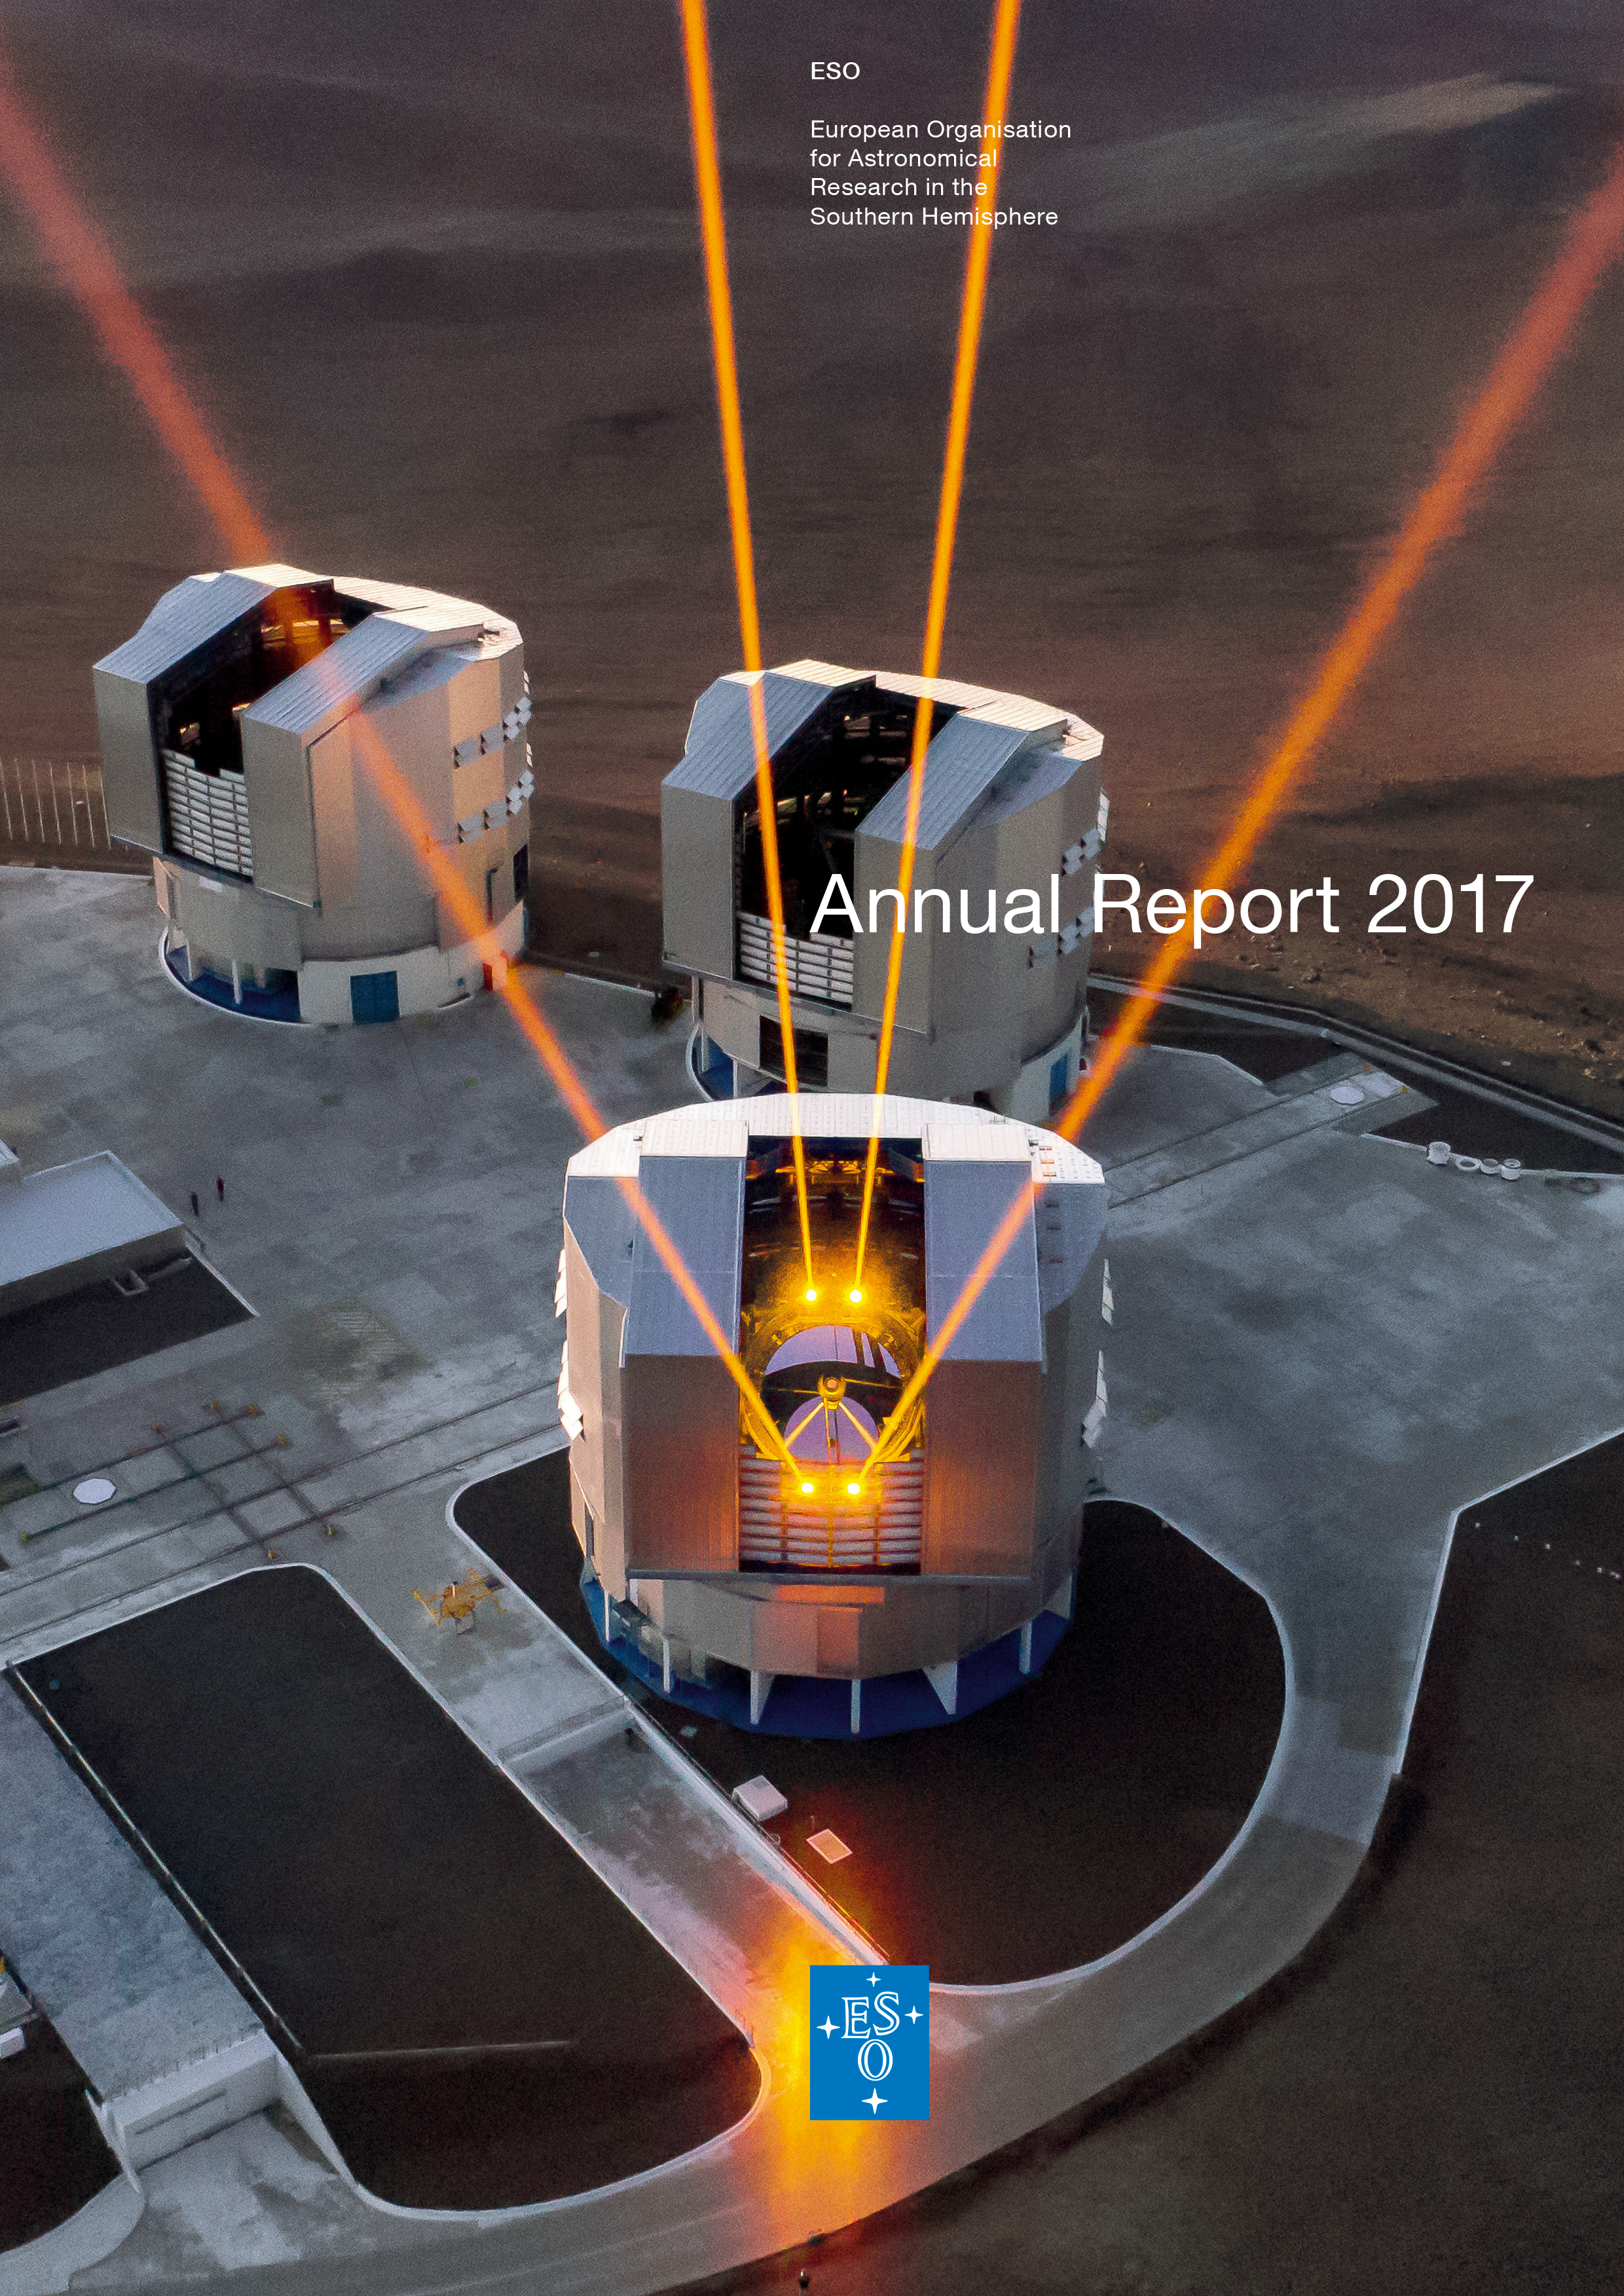

Cover of the ESO Annual Report 2017

Cover of the ESO Annual Report 2017. You can find the report on https://www.eso.org/public/products/annualreports/ar_2017/

Credit: ESO